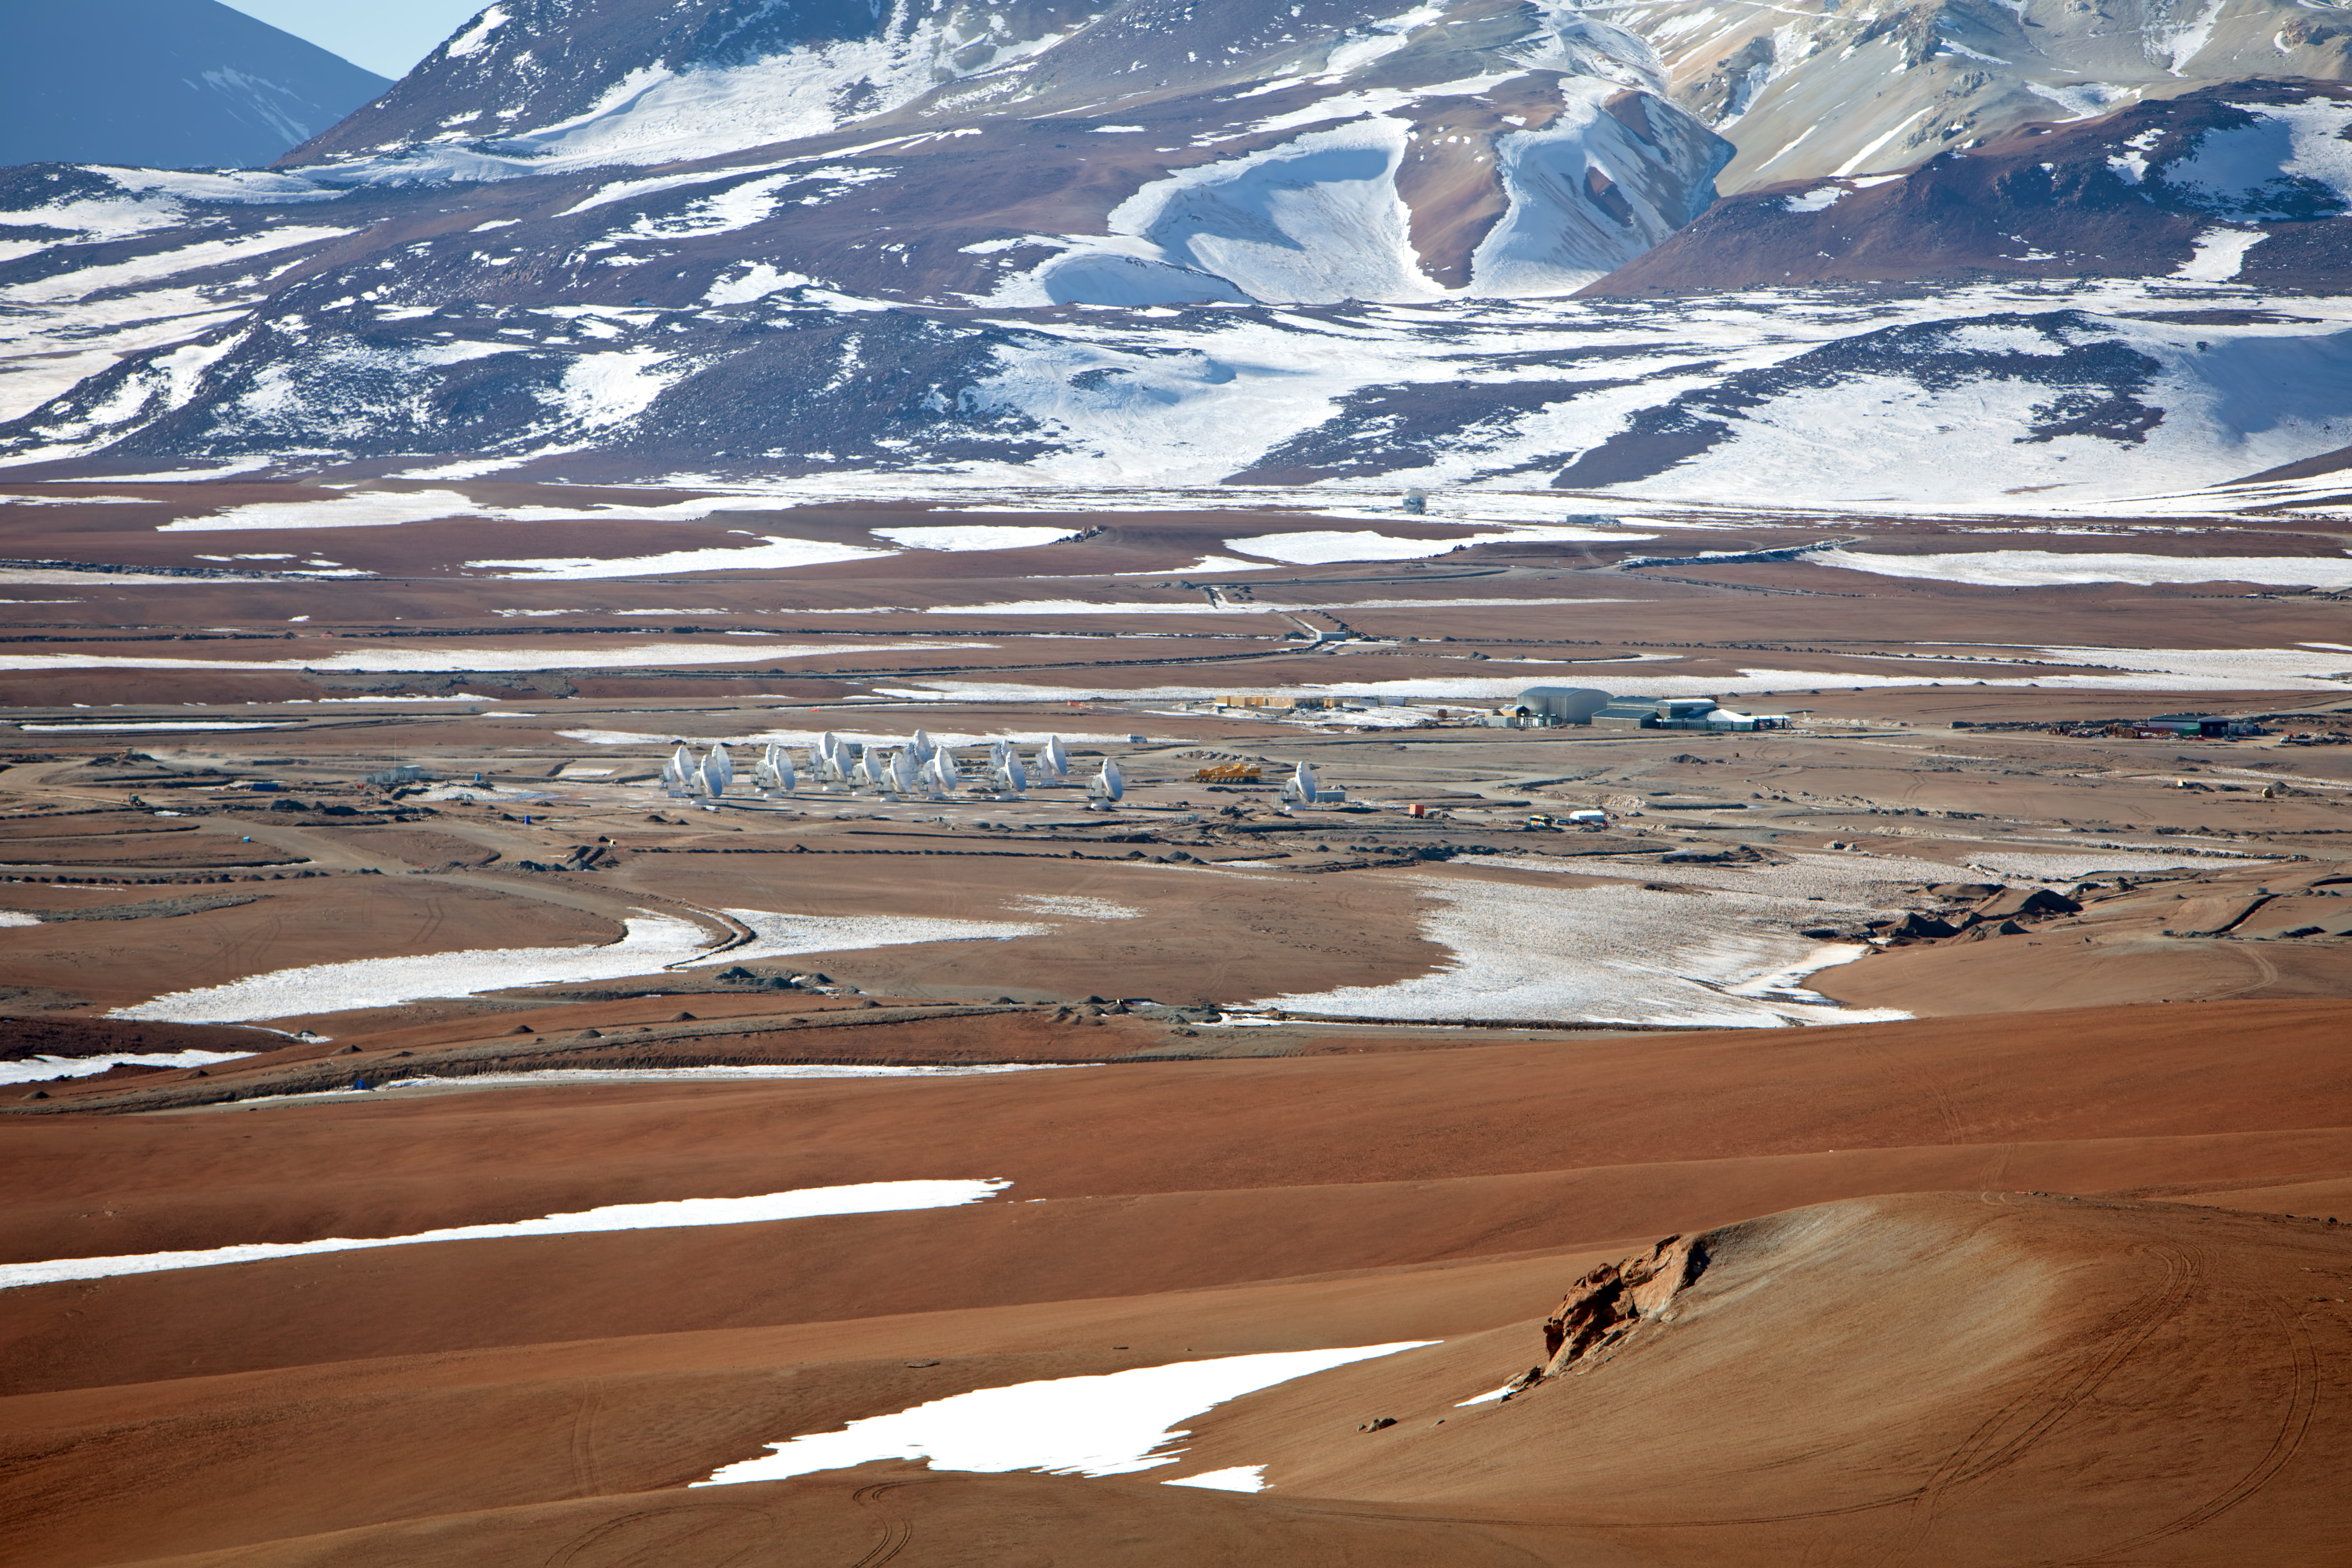

ALMA central cluster

ALMA central cluster, transporter and AOS building from the air.

Credit: ESO